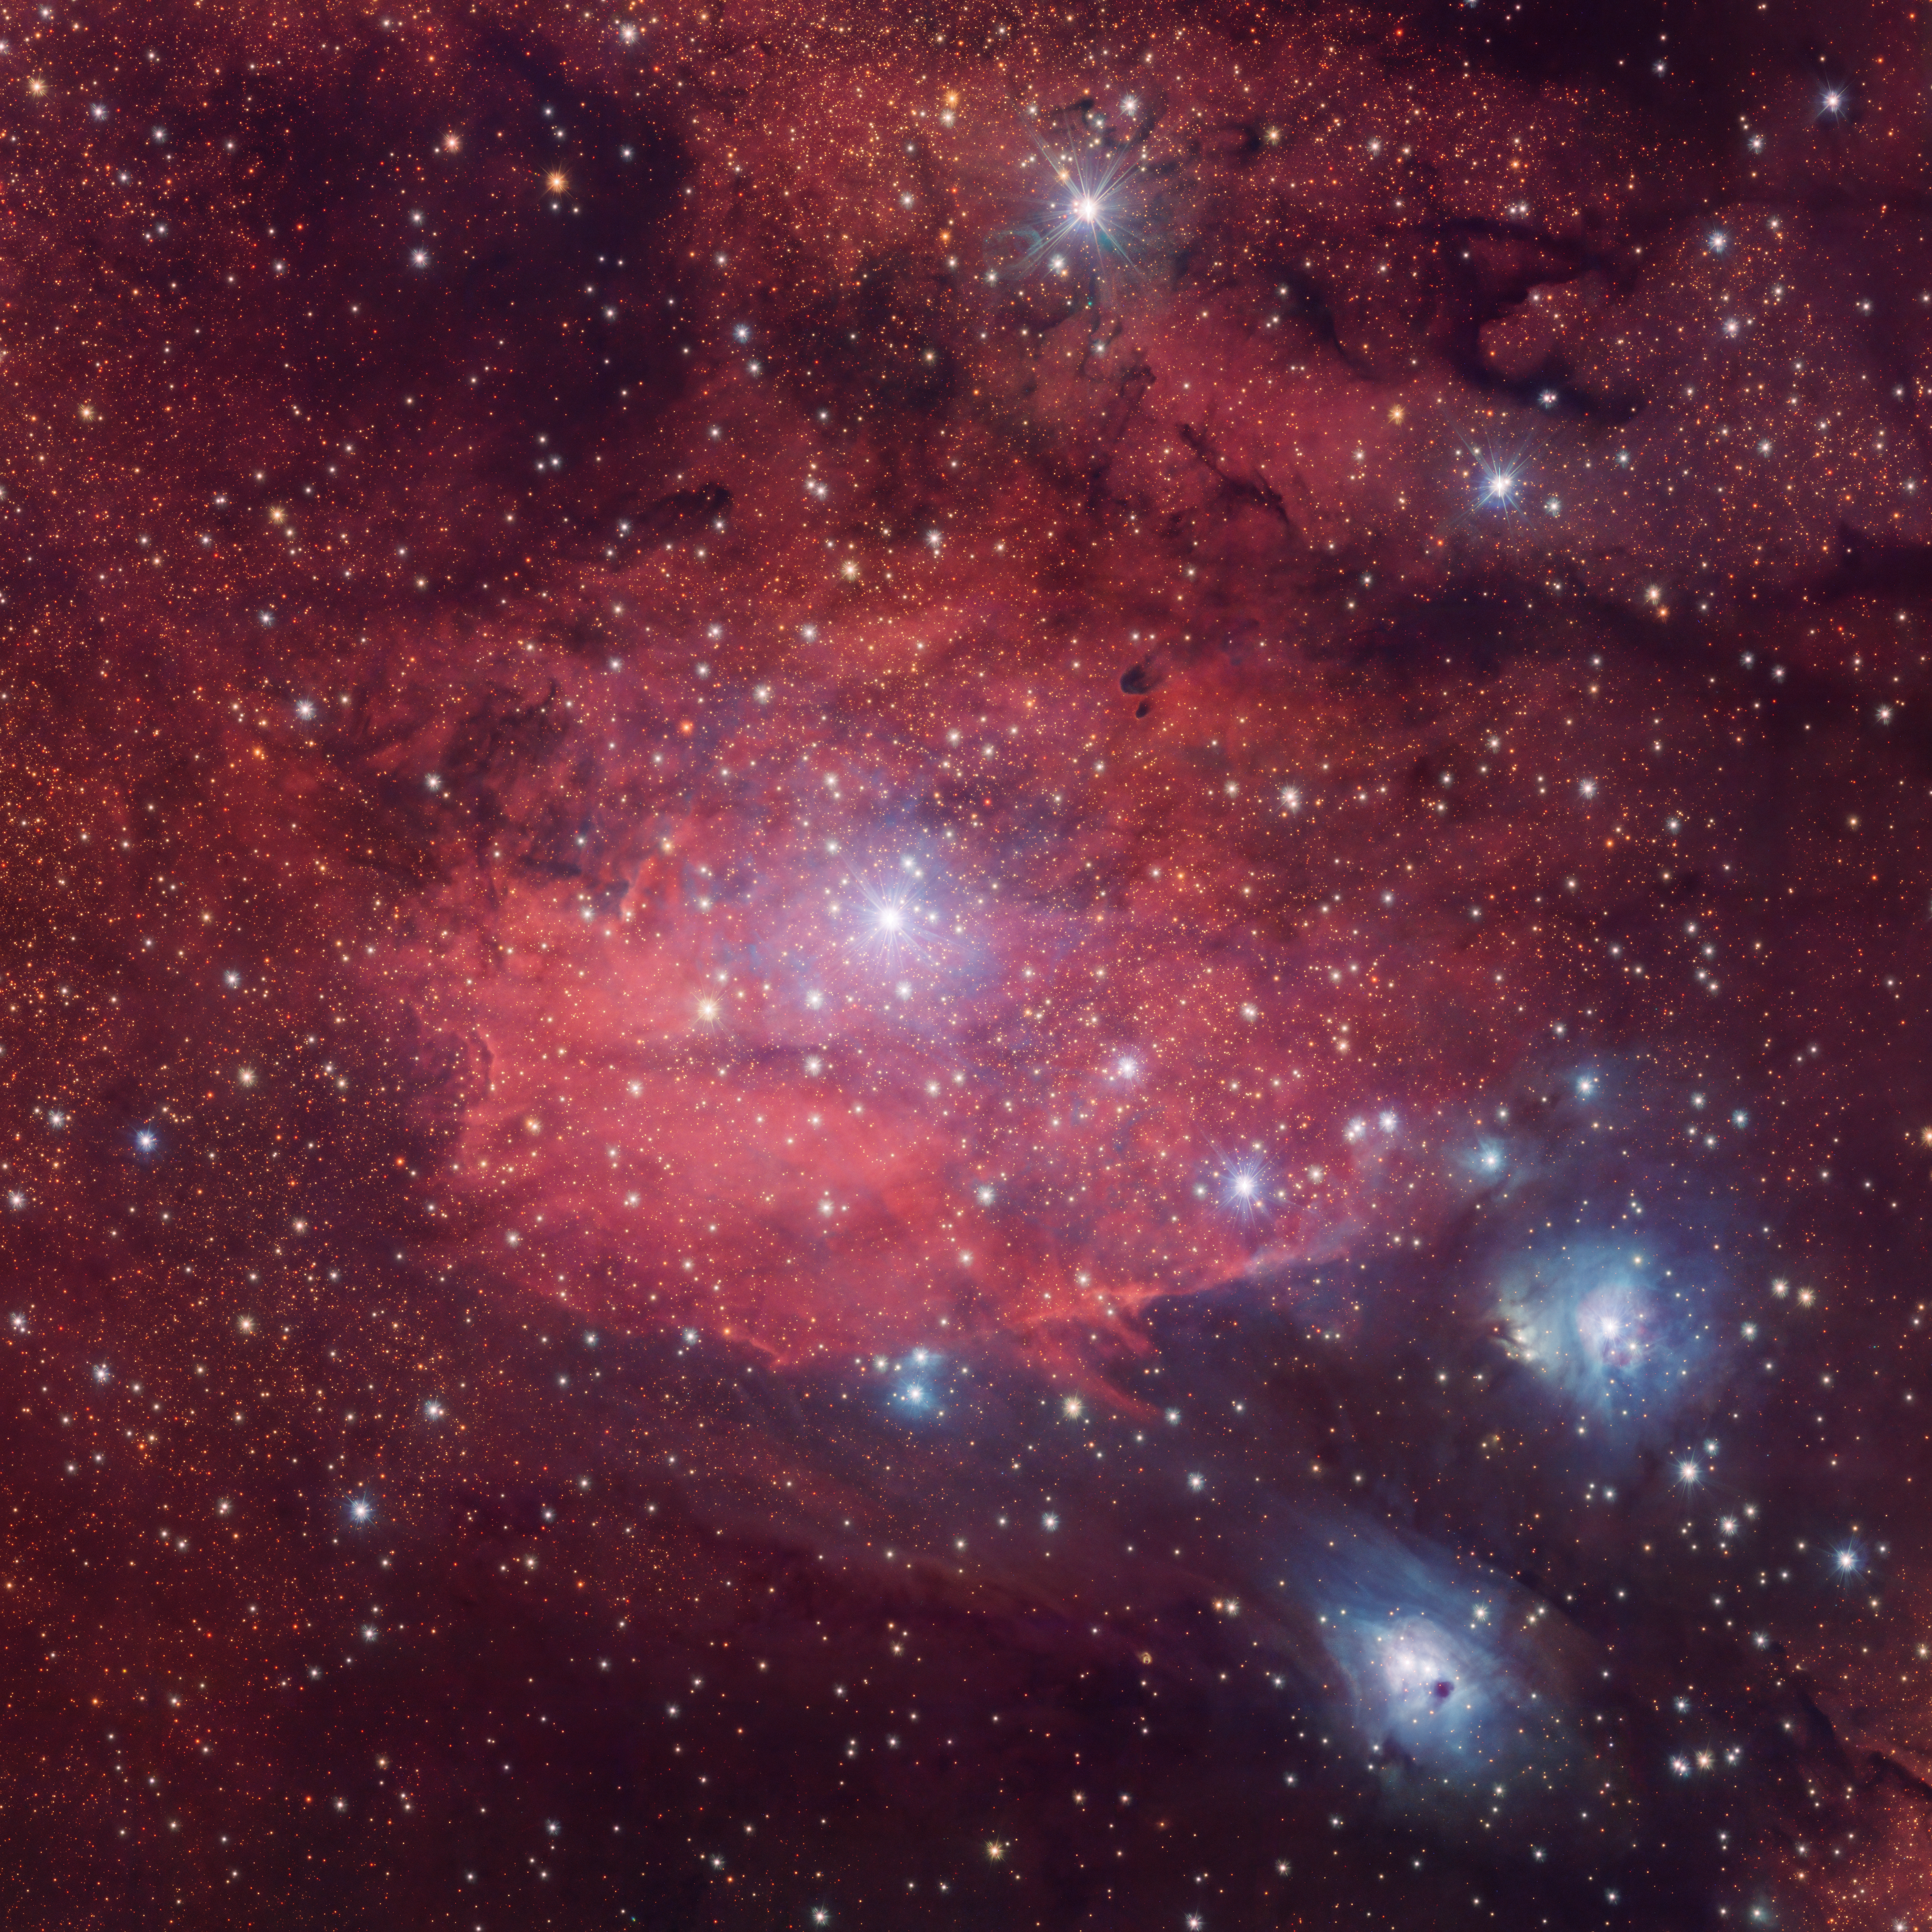

Glowing rosy in the dark

There are two different types of nebulae brought to you in this Picture of the Week. Each appears with a distinct colour in the visible sky and are captured here using the wide-field camera OmegaCAM on the VLT Survey Telescope (VST), hosted at ESO’s Paranal Observatory in the Chilean desert.

The large, bright emission nebula at the centre, IC1284, is a star-forming region composed primarily of hydrogen. Its rosy glow comes from electrons within the hydrogen atoms: they’re excited by the radiation from young stars, but then they lose energy and emit a specific colour or wavelength of light. One of the filters on OmegaCAM lets through this particular reddish colour, hence the nebula’s look. Meanwhile, another colour filter highlights the blue reflection nebulae NGC6589 and NGC6590 in the lower right corner. The dust in a reflection nebula preferentially scatters shorter, bluer wavelengths of light from nearby stars, which is what gives these nebulae their eerie glow. It’s the same reason why the sky is blue!

The frame of this image covers an area roughly equivalent in the sky to a full Moon. This image was captured as part of a large ESO public survey, the VST Photometric H alpha Survey of the Southern Galactic Plane and Bulge (VPHAS+), which observes nebulae and stars in visible light to help astronomers understand how stars are born, live and die.

Credit: ESO/VPHAS+ team